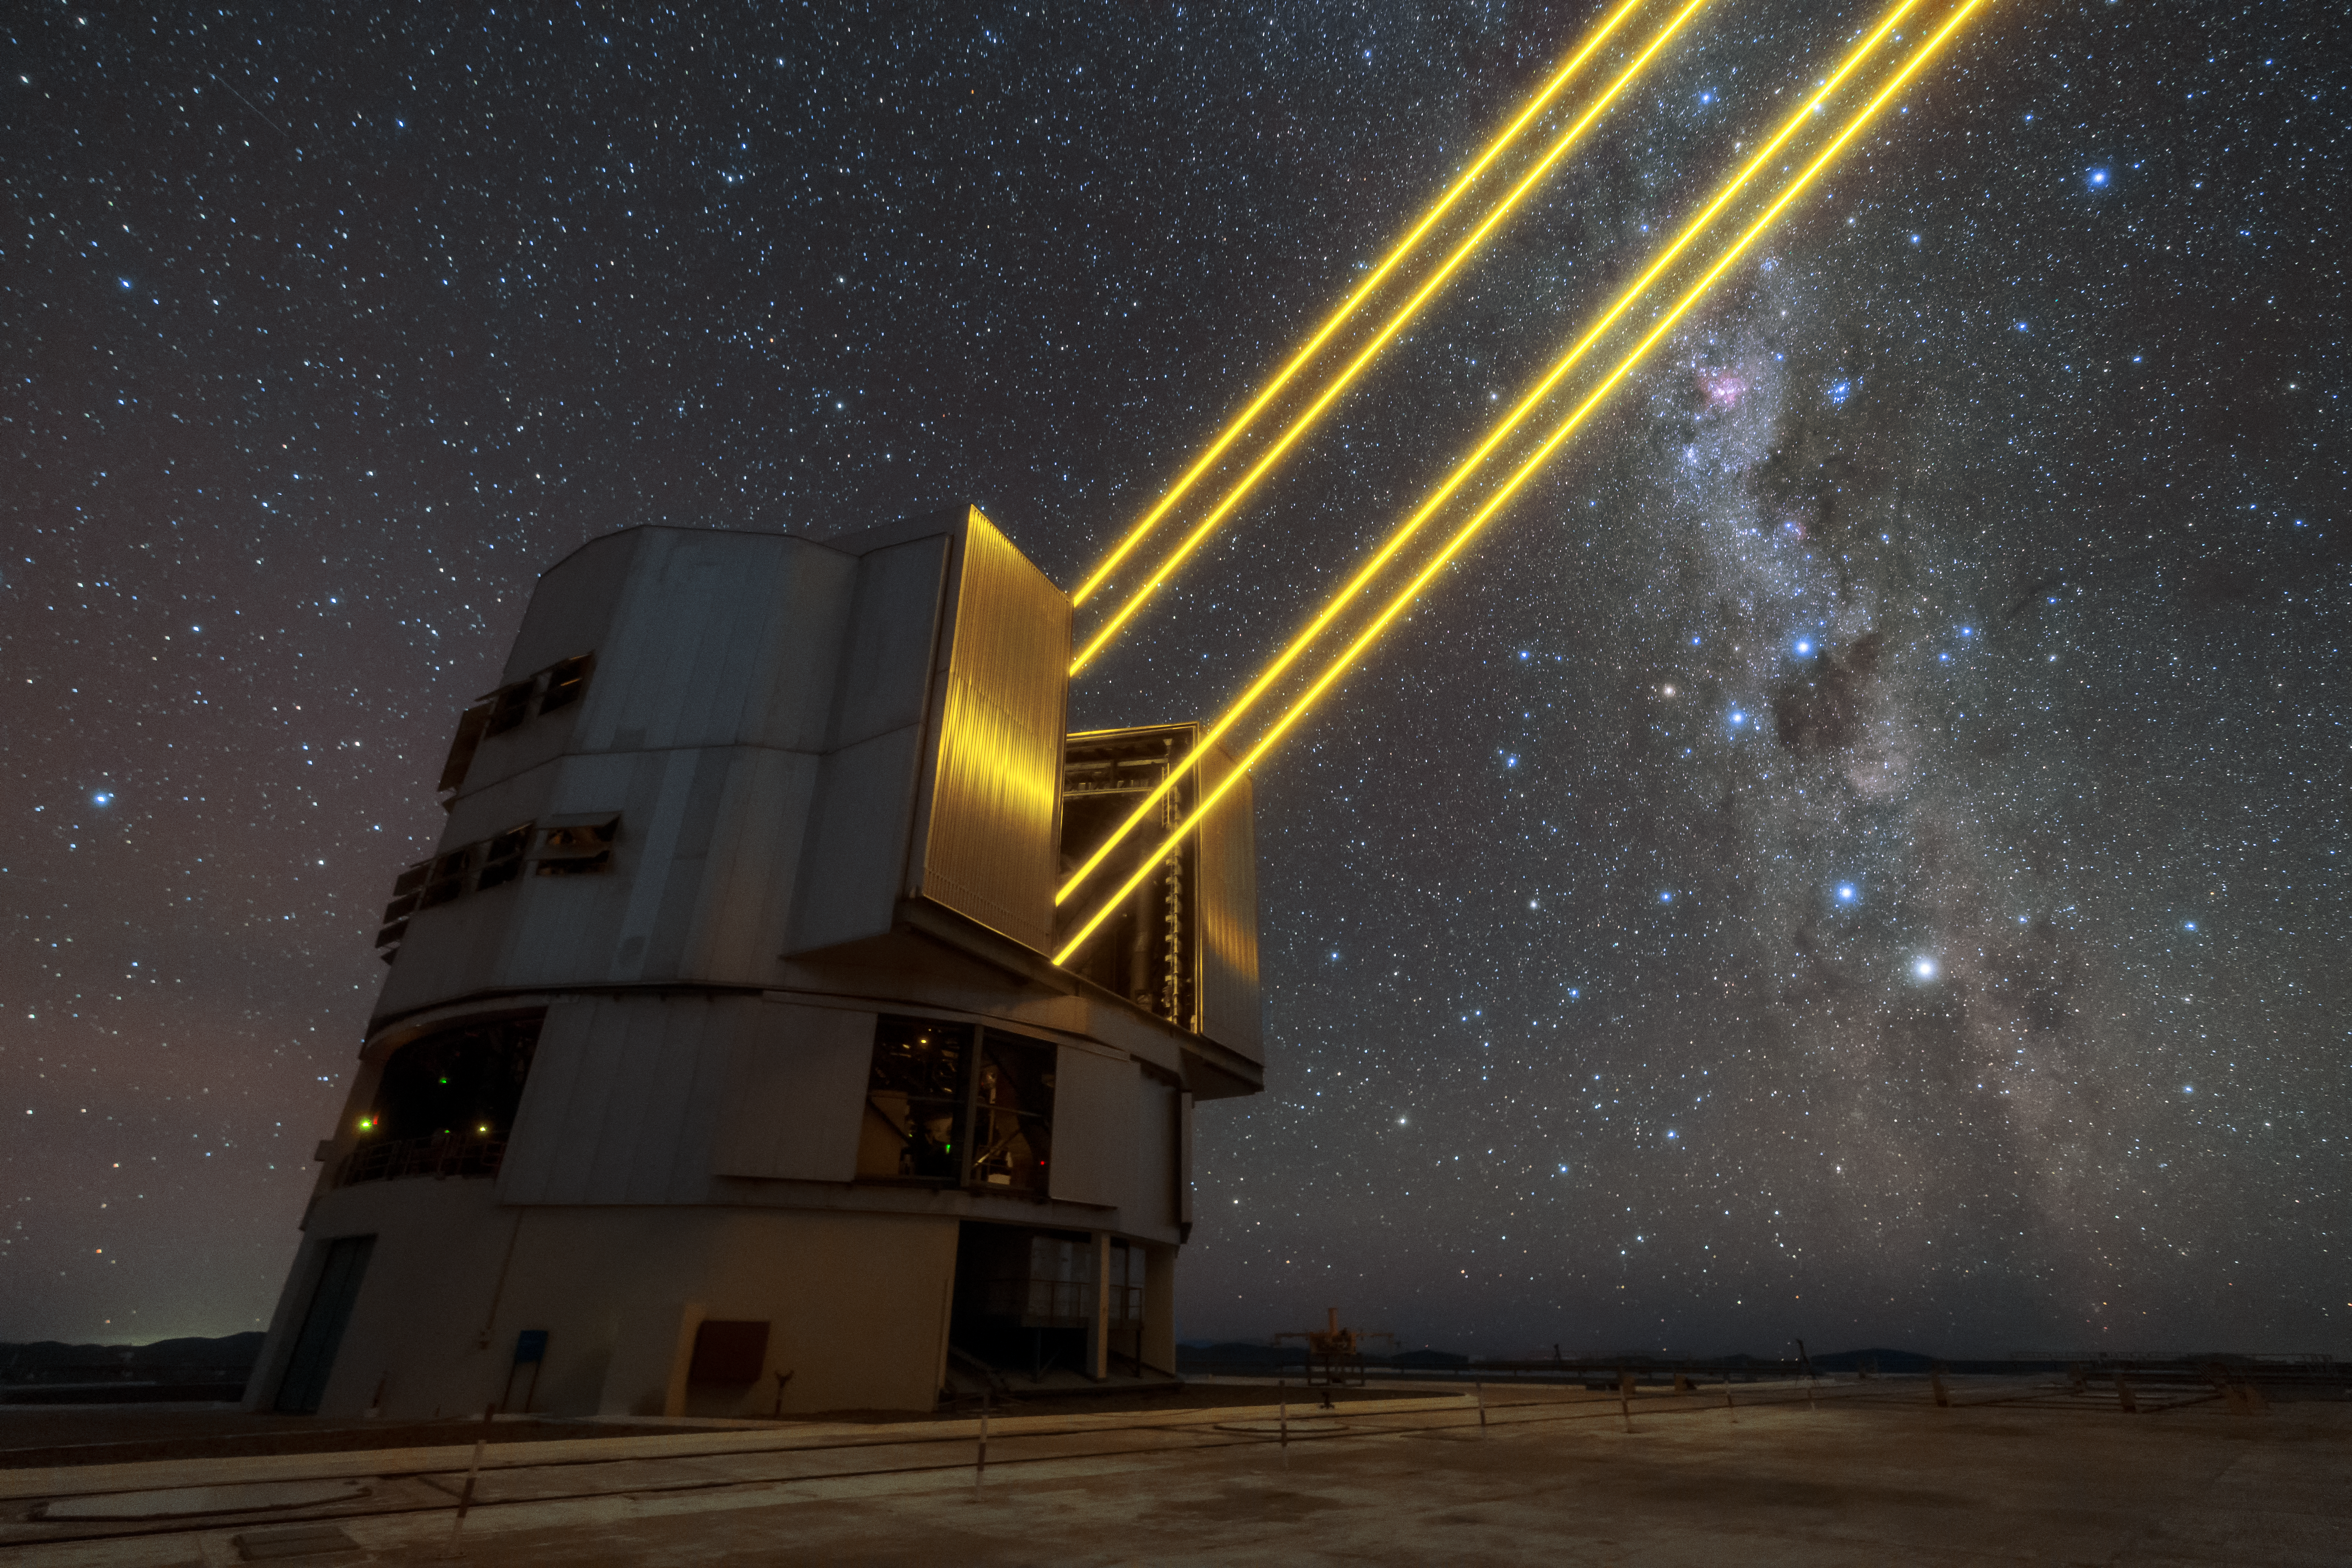

Laser guide

Unit Telescope 4 (Yepun) of ESO’s Very Large Telescope (VLT) sends four laser beams up to the sky above the Paranal observatory. The lasers create an artificial guide star as part of the VLT’s Adaptive Optics system, state-of-the-art technology that corrects the blurring effects of the Earth’s atmosphere to create sharper images of astronomical objects.

Credit: Sangku Kim/ESO